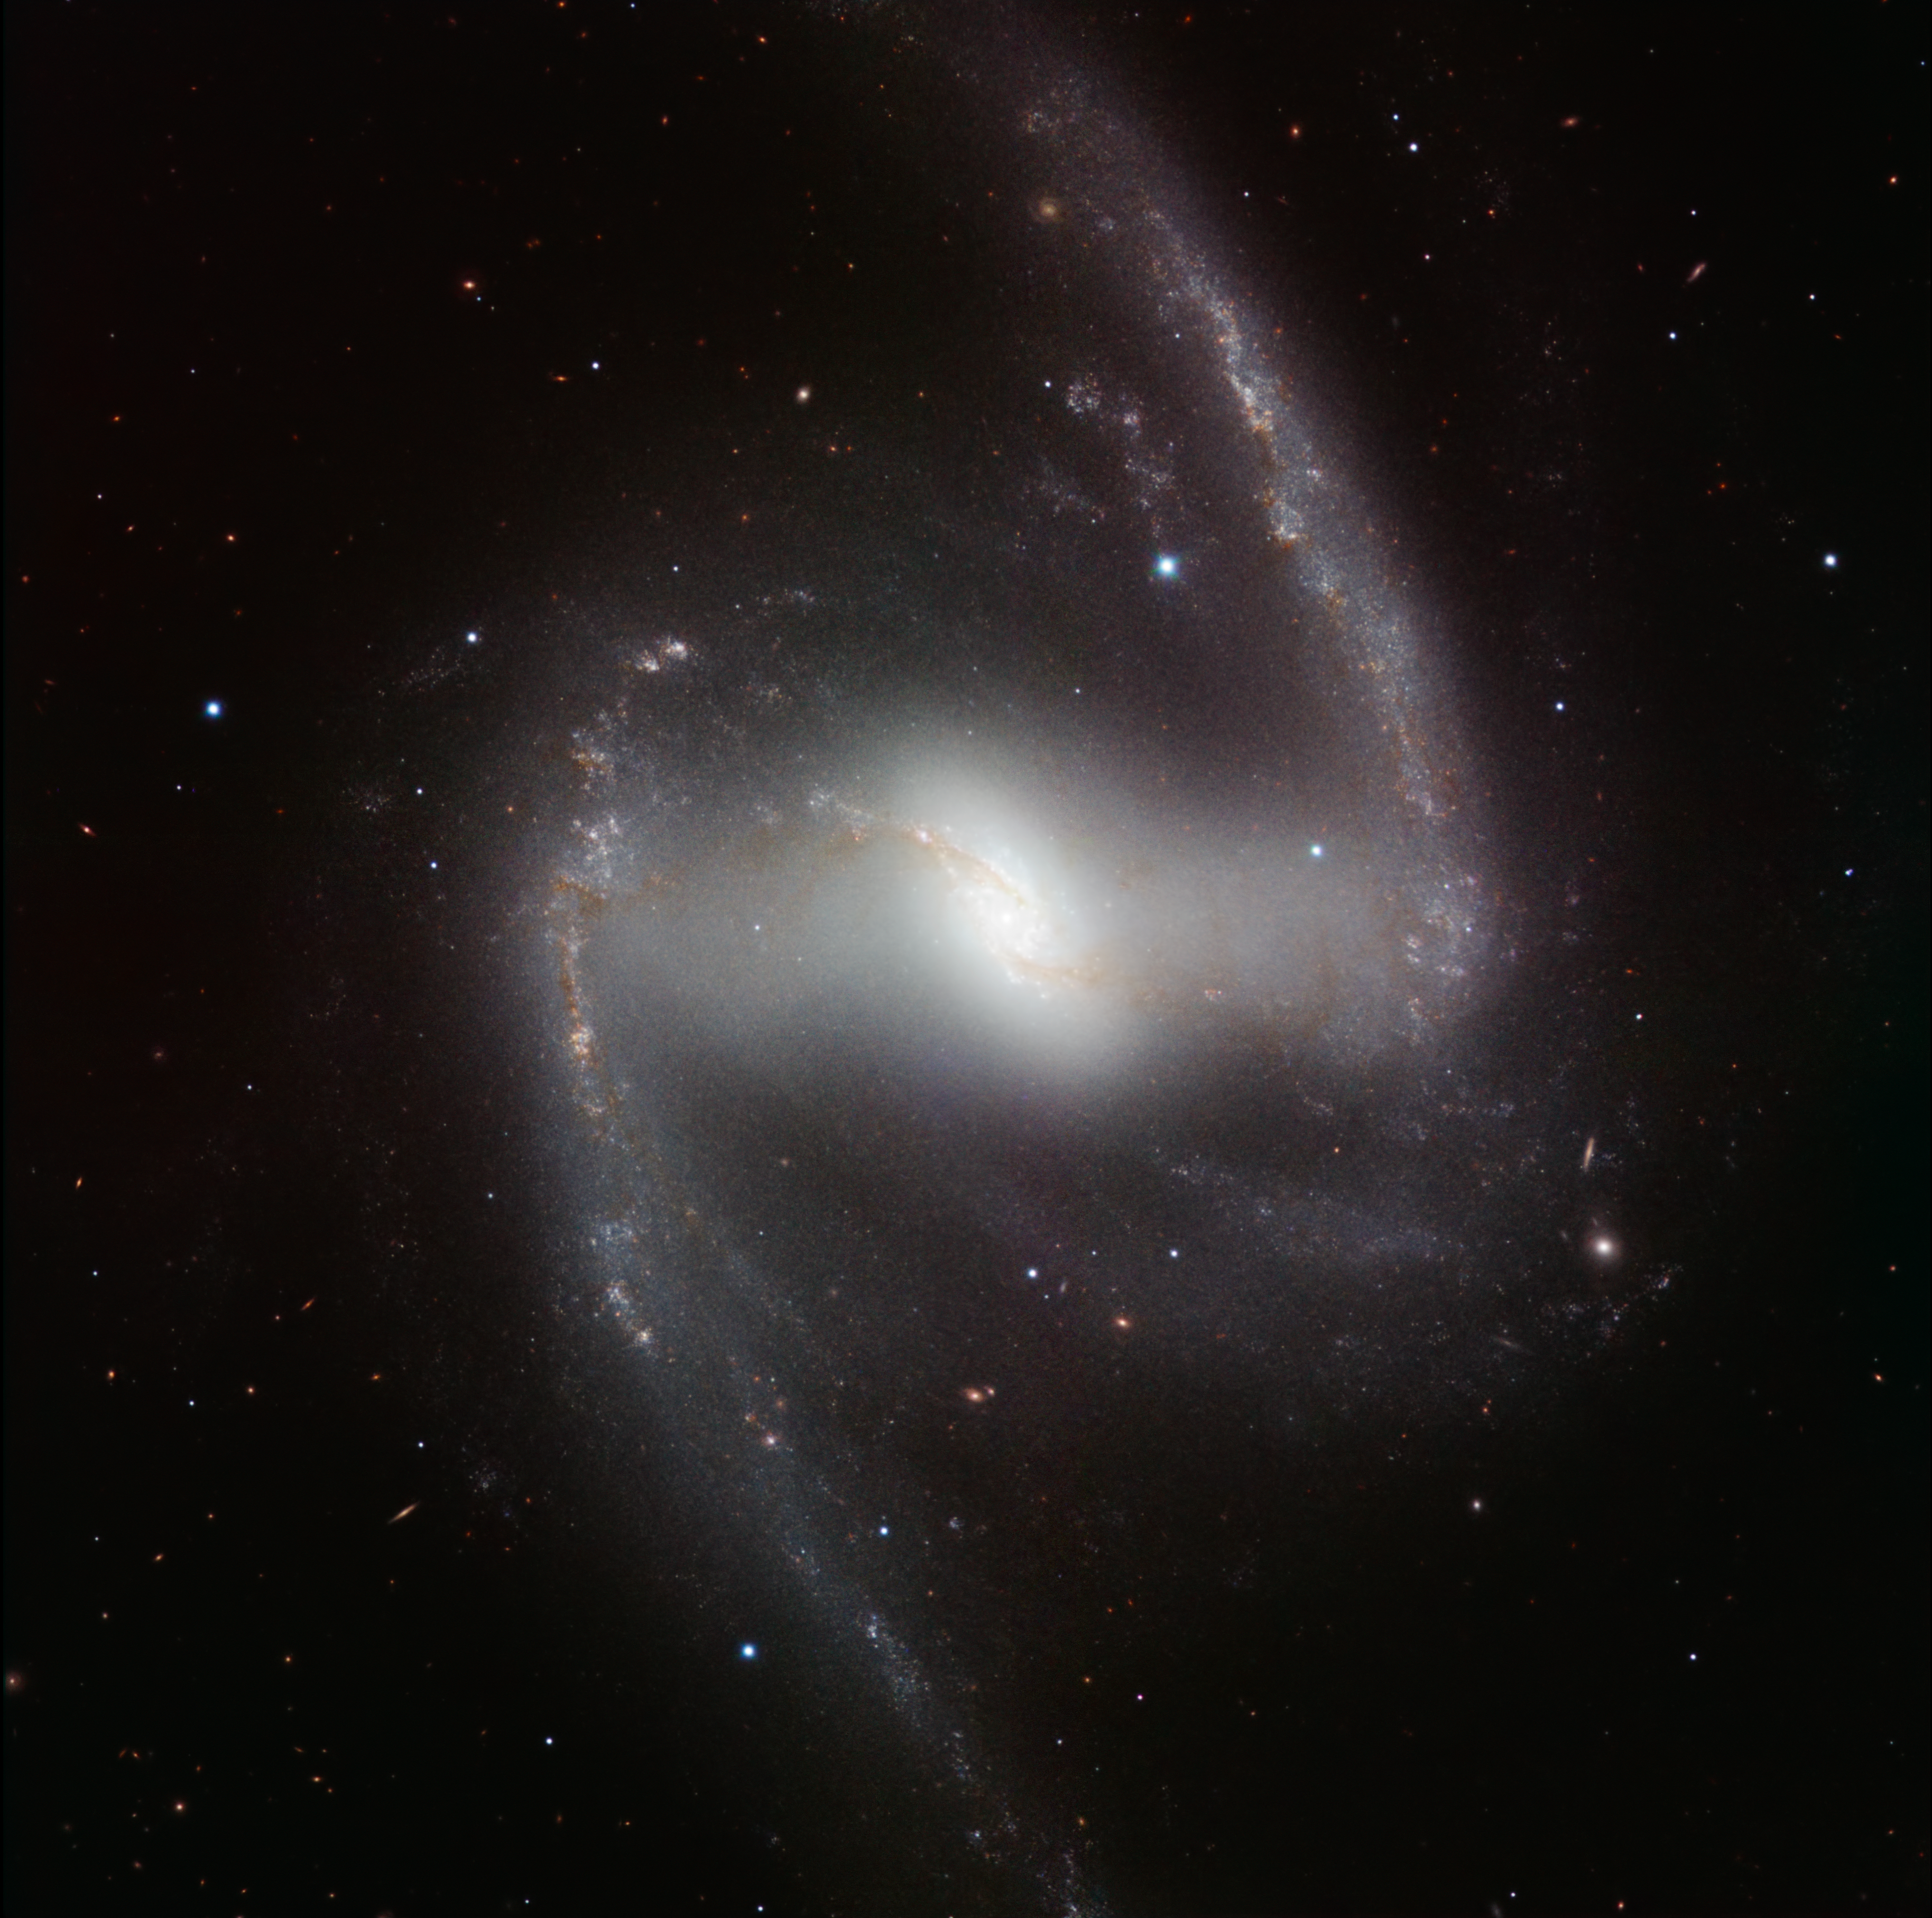

HAWK-I infrared image of the spectacular barred spiral galaxy NGC 1365*

This striking new image, taken with the powerful HAWK-I infrared camera on ESO’s Very Large Telescope at Paranal Observatory in Chile, shows NGC 1365. This beautiful barred spiral galaxy is part of the Fornax cluster of galaxies, and lies about 60 million light-years from Earth. The picture was created from images taken through Y, J, H and K filters and the exposure times were 4, 4, 7 and 12 minutes respectively.

This image is available as a mounted image in the ESOshop.

Credit: ESO/P. Grosbøl